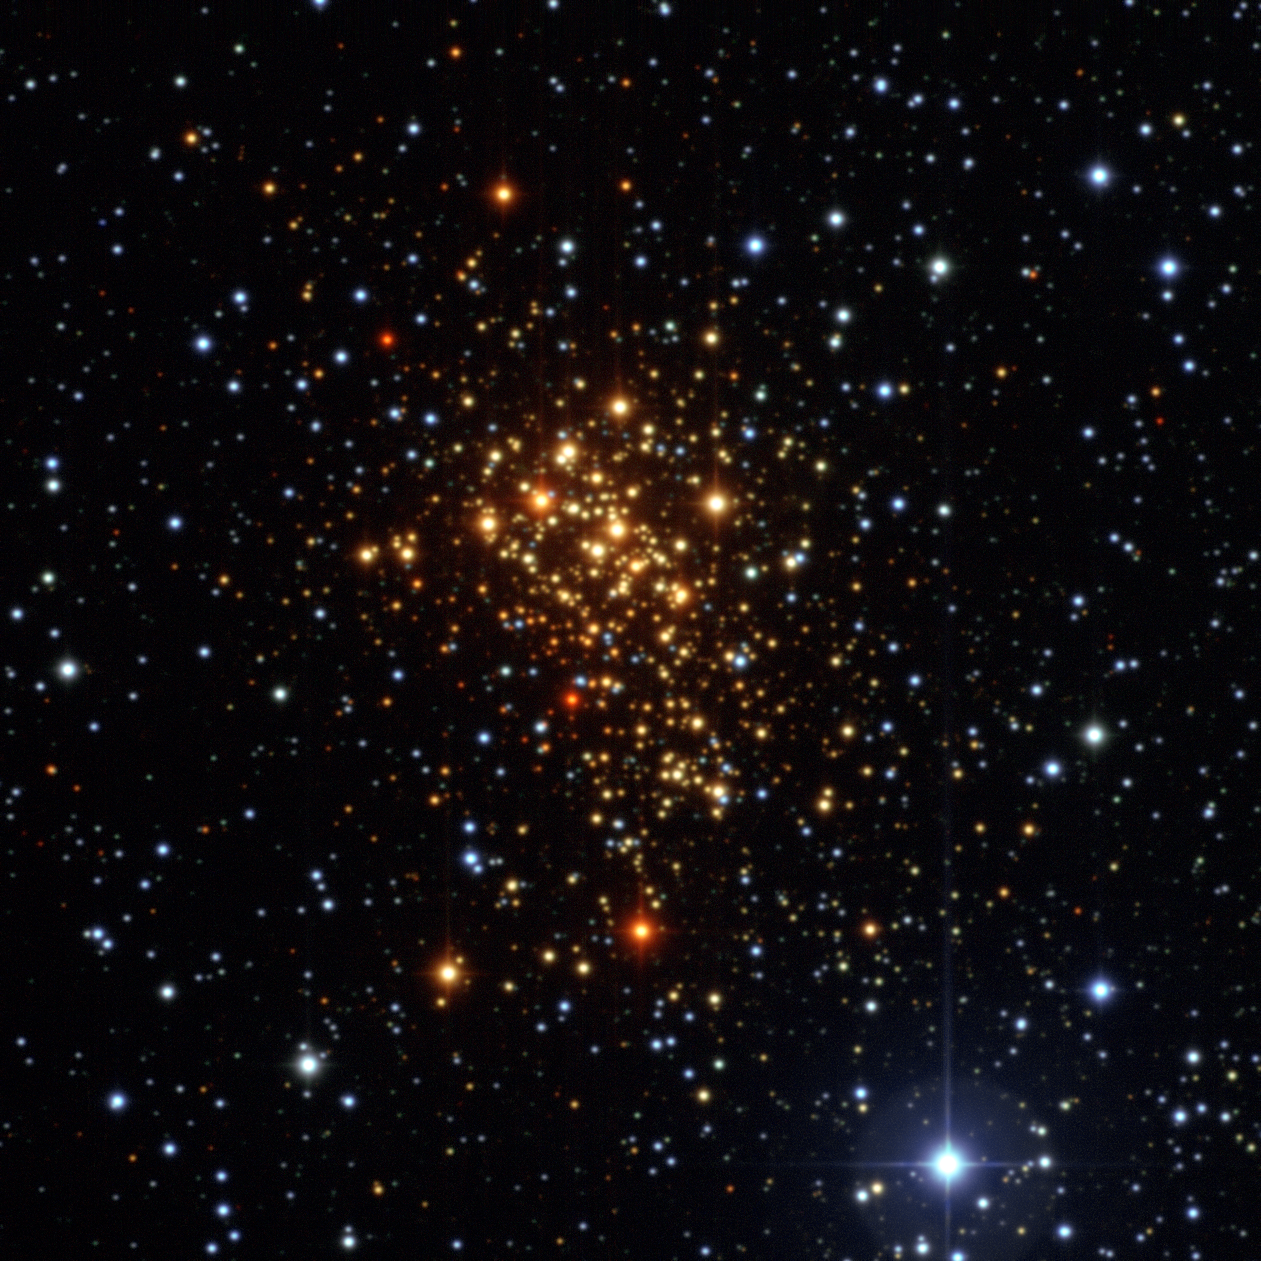

The star cluster Westerlund 1

This image of the young star cluster Westerlund 1 was taken with the Wide Field Imager on the MPG/ESO 2.2-metre telescope at ESO’s La Silla Observatory in Chile. Although most stars in the cluster are hot blue supergiants, they appear reddish in this image as they are seen through interstellar dust and gas.

Credit: ESO